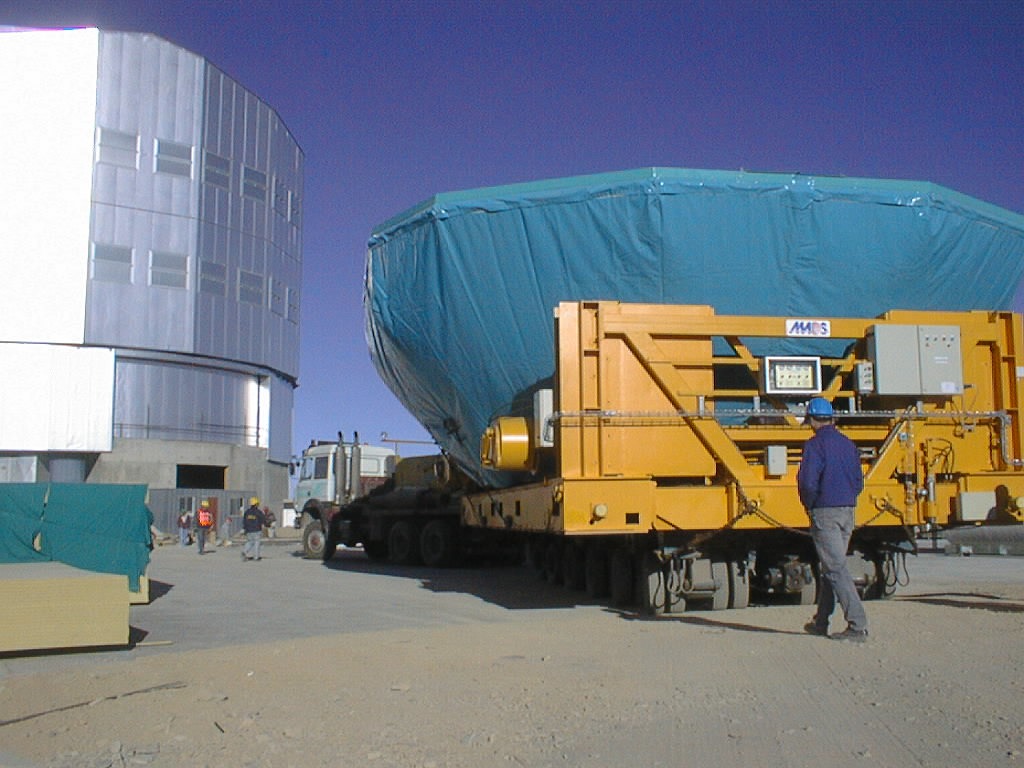

Transportation of the M1 cell and mirror

The trailer arrives in front of the UT1 enclosure with the M1 cell and mirror. (Photo obtained on March 3, 1998).

Credit: ESO